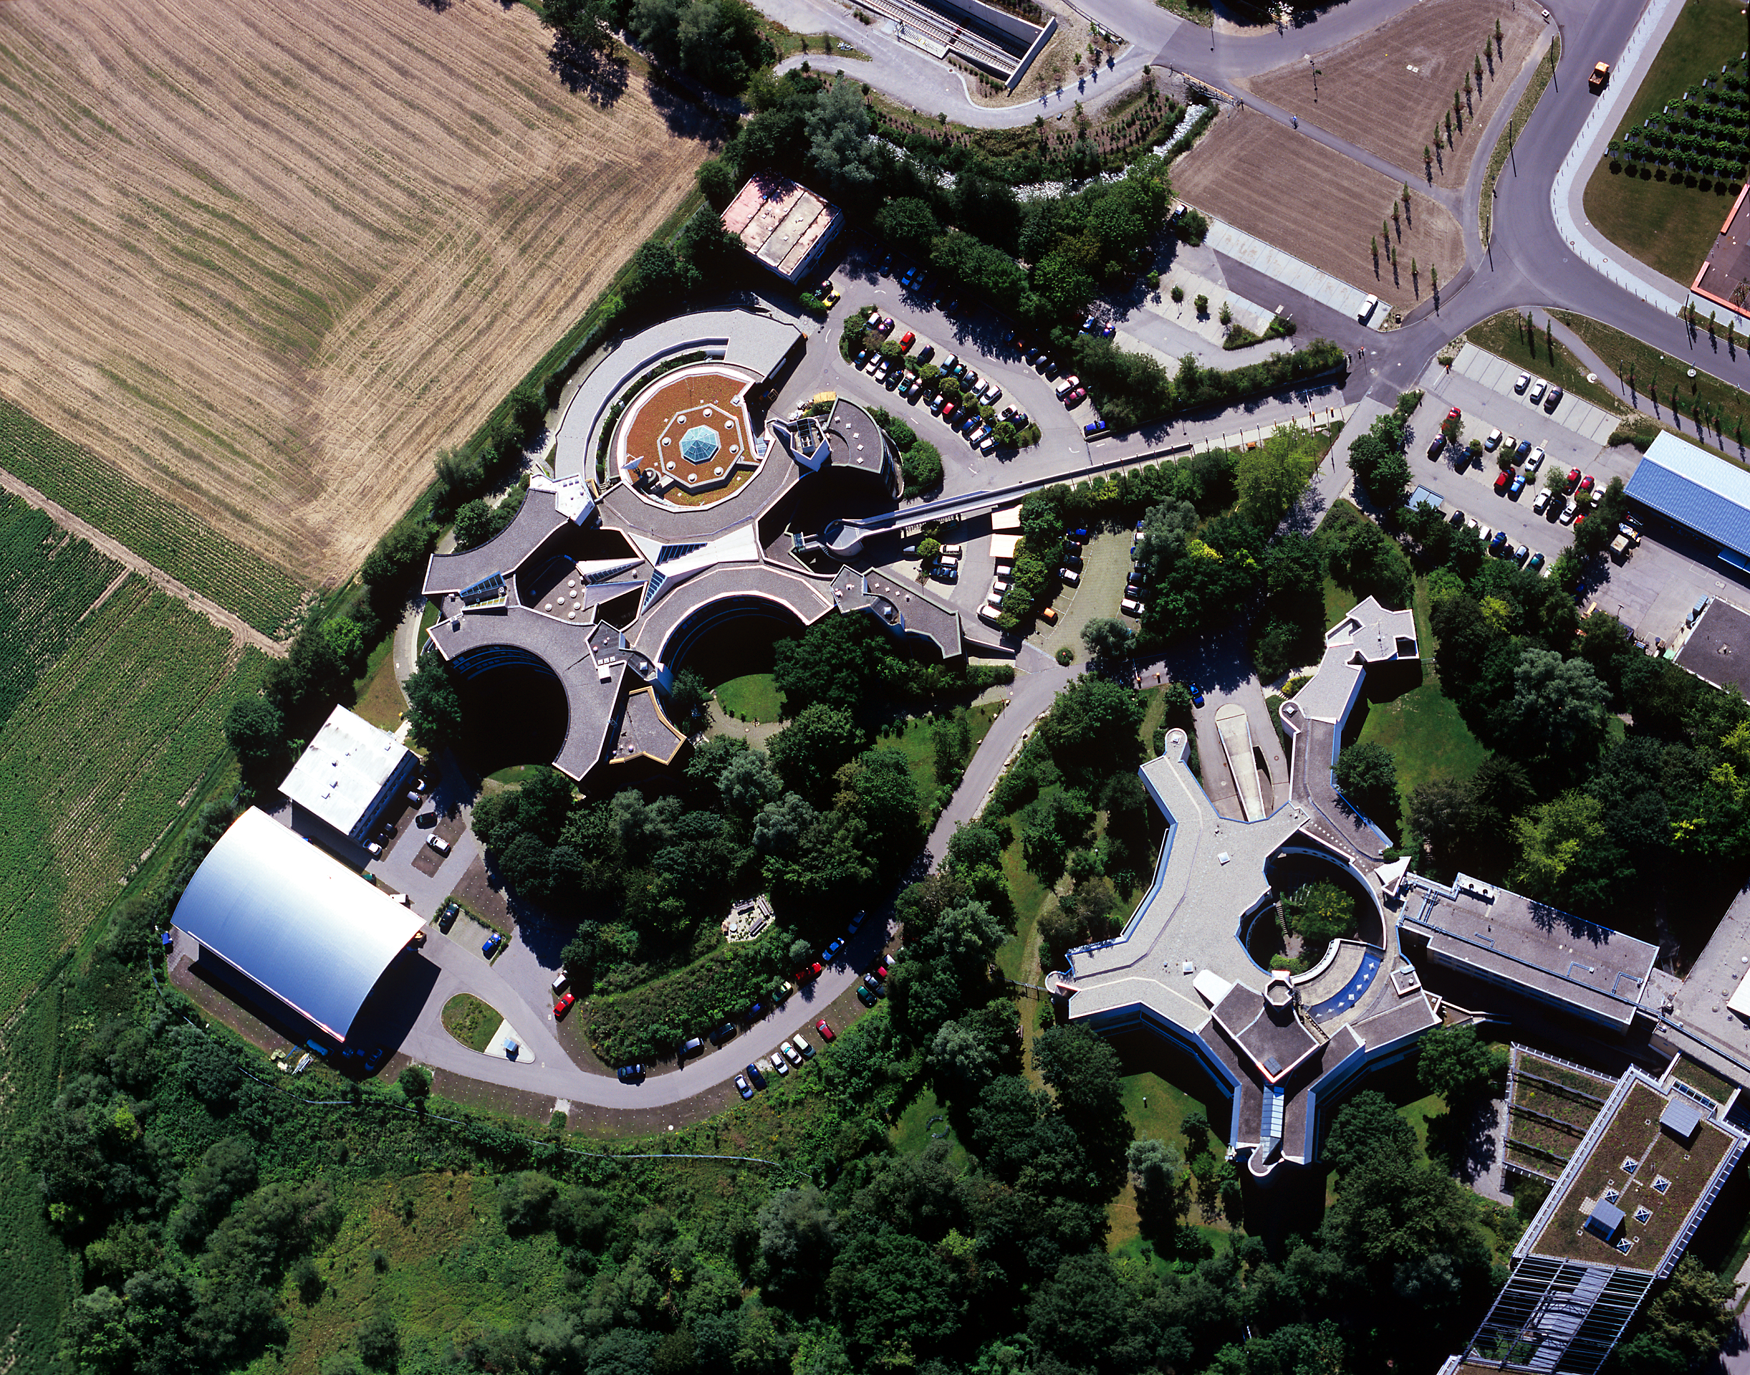

ESO Headquarters

Aerial photograph of the ESO Headquarters in Garching, near Munich, in Germany. Photograph taken in July 2007.

Credit: ESO